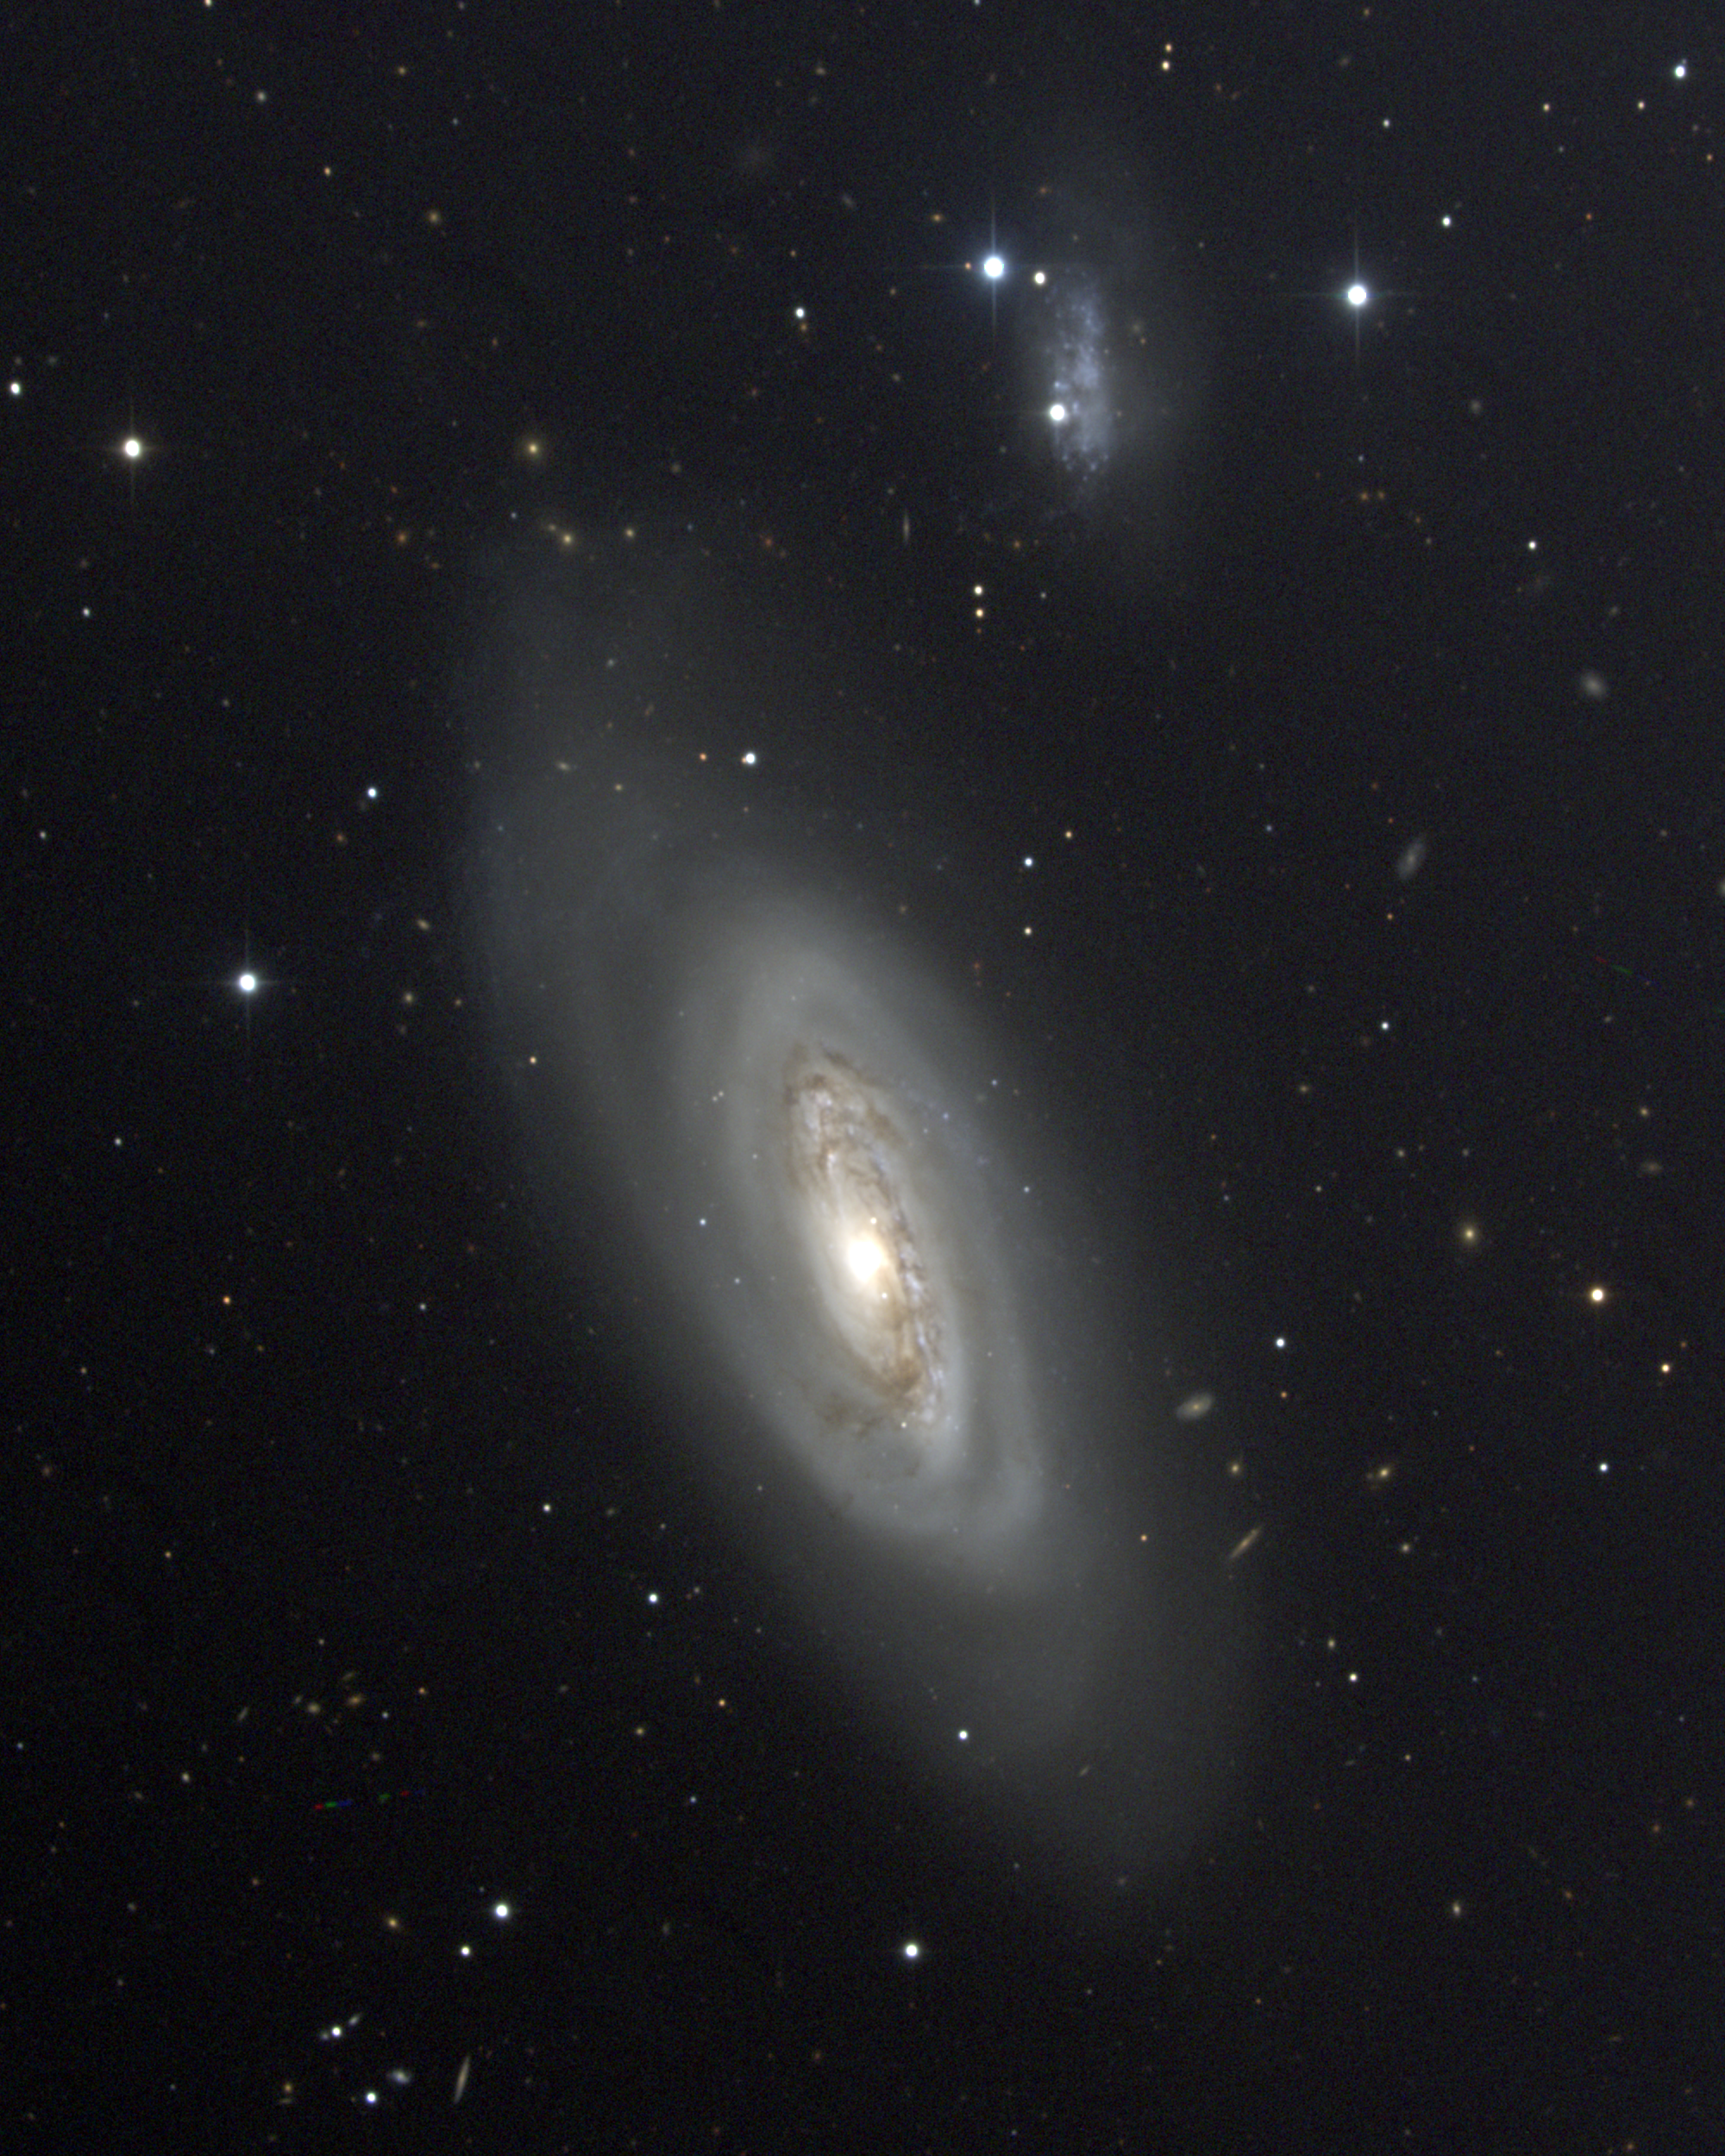

M90, NGC 4569

M90 is a large spiral galaxy of type Sb in the constellation Virgo. Although large, it seems to have a relatively small mass and thus be of low density. The nearby high surface brightness spiral, IC3583, is clearly visible to the north and seems a bit distorted, which led H.C.Arp to include this system in his Atlas of Peculiar Galaxies. M90 is a member of the Virgo Cluster of galaxies, which is the dominant cluster in our Local Supercluster and about 60 million light-years away. This CCD composite picture was taken in April 1998 at the Kitt Peak 0.9-meter telescope. The Virgo cluster also includes Messier galaxies M49, M58, M59, M60, M61, M84, M85, M86, M87, M88, M89, M91, M98, M99, and M100.

Credit: NOIRLab/NSF/AURA